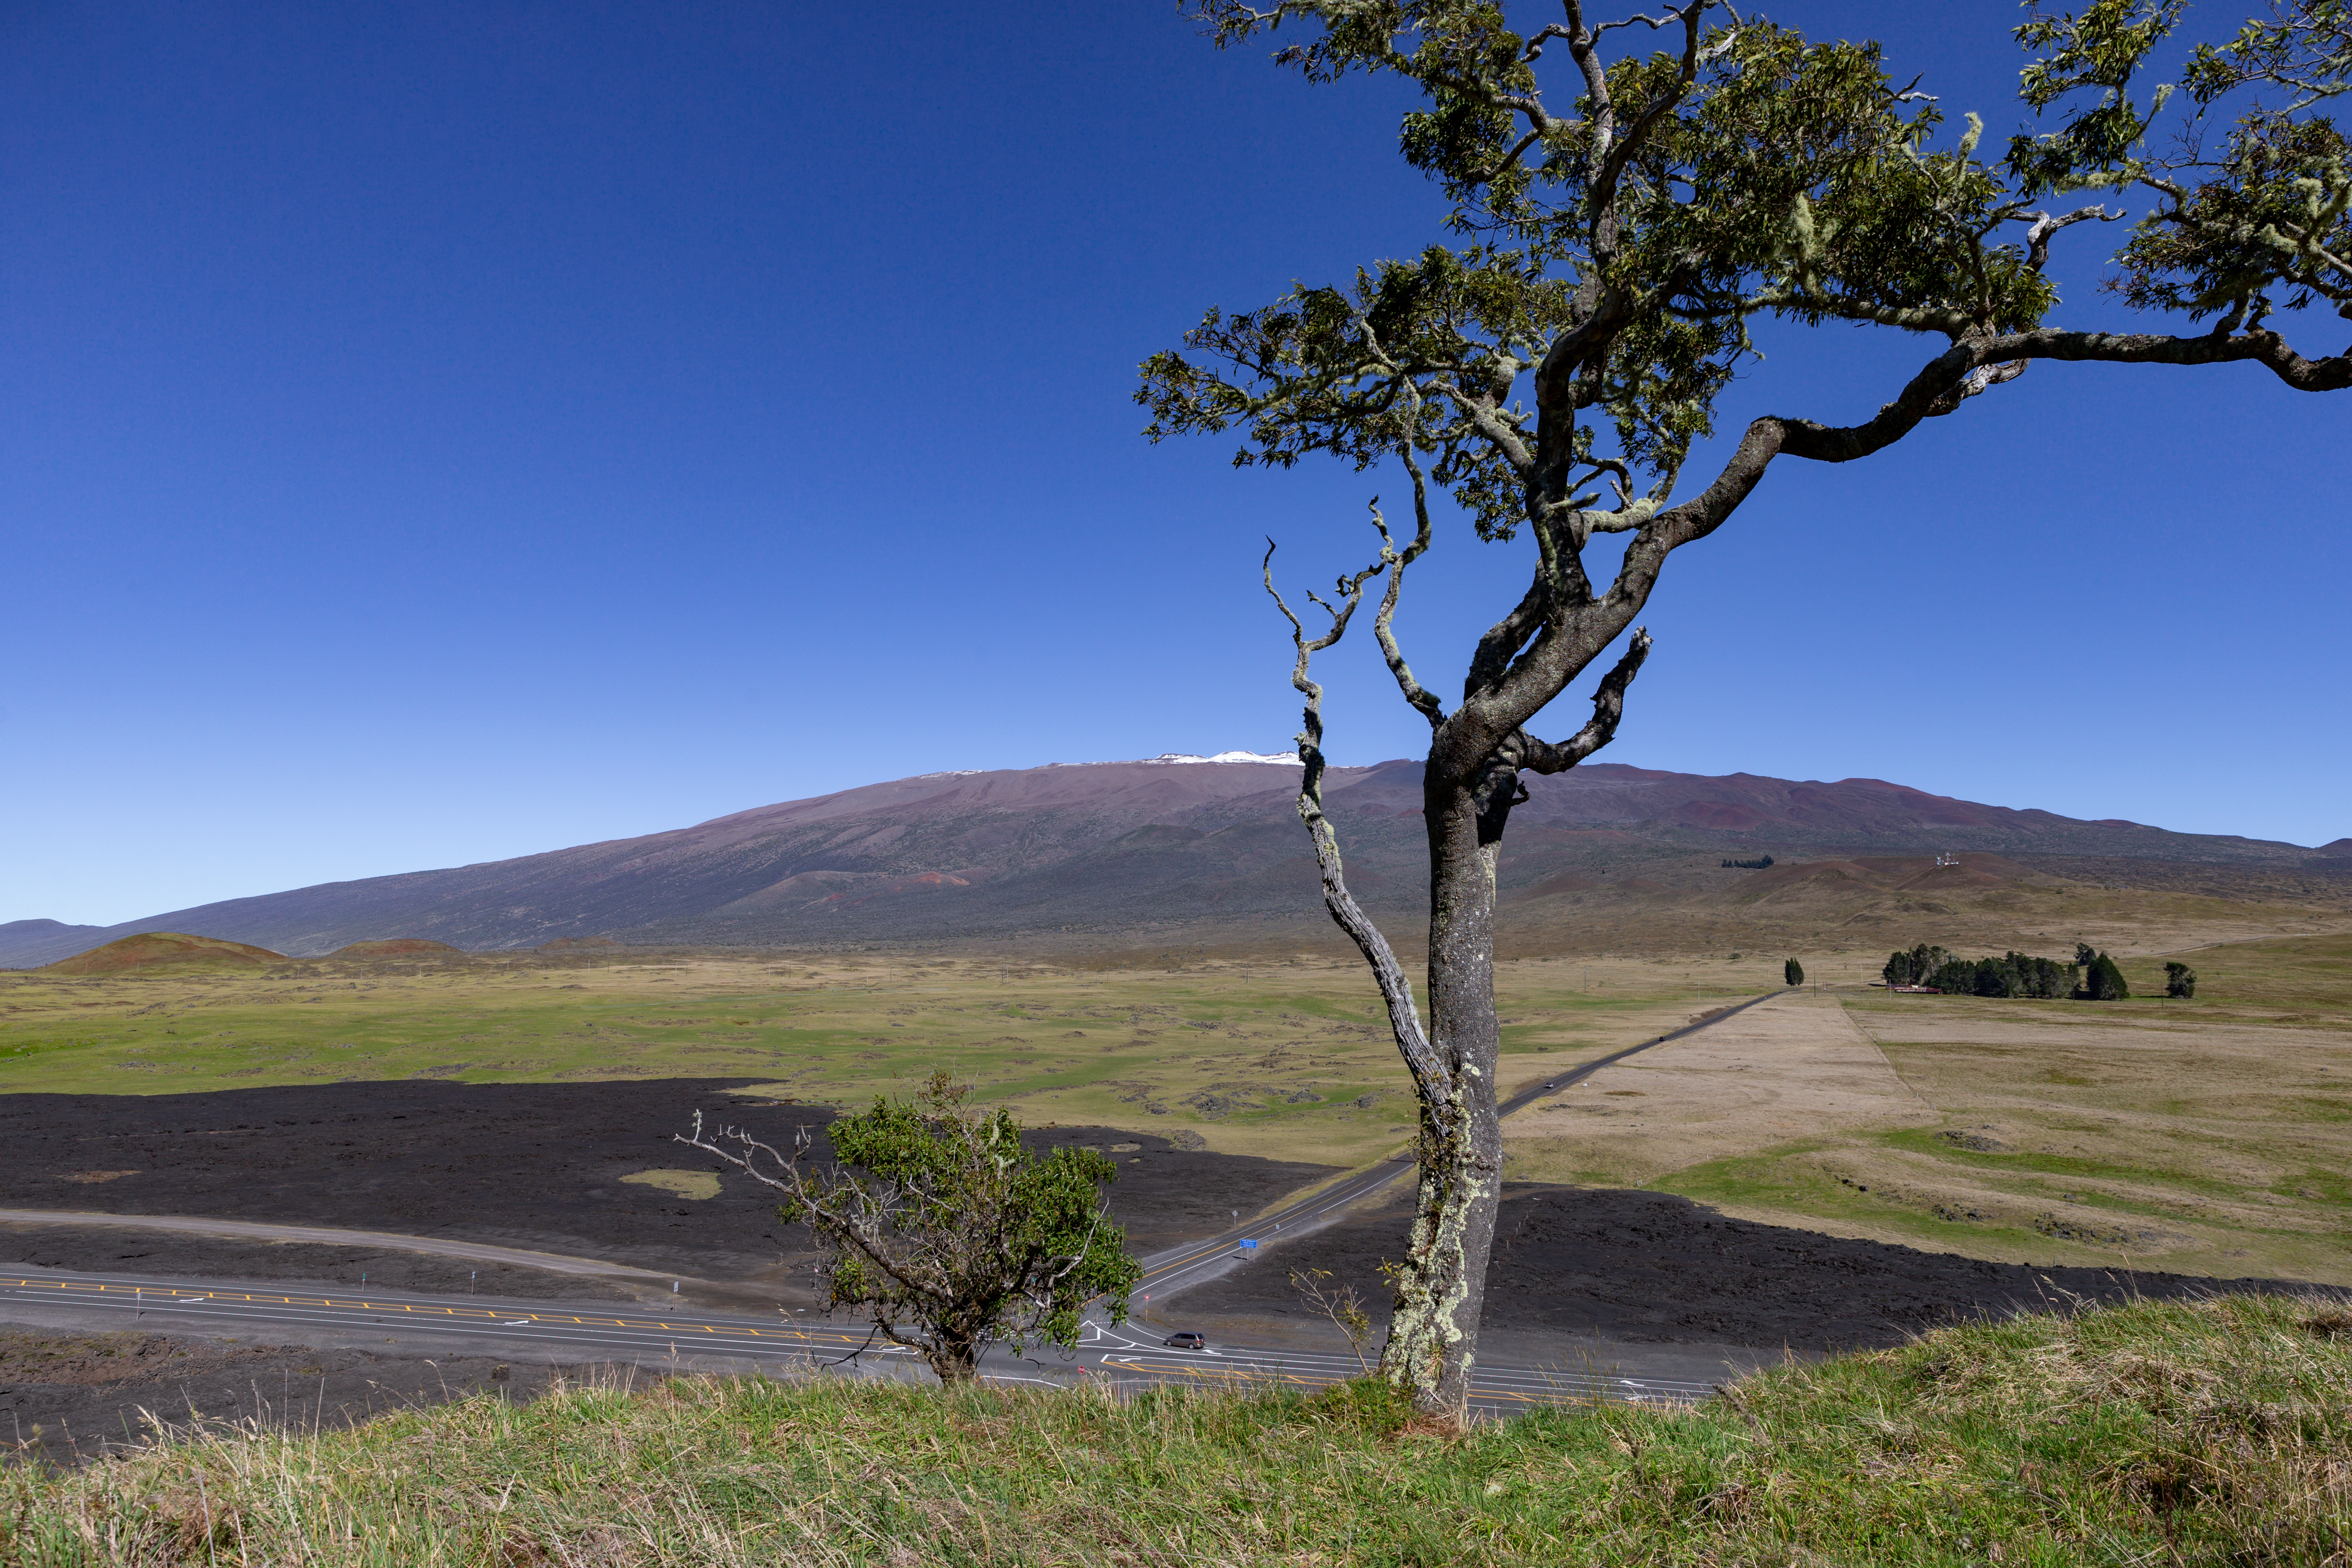

Maunakea

Maunakea, with a light dusting of snow, rising above the Daniel K. Inouye Highway (Saddle road), as seen from Kipuka Pu'u Huluhulu after a winter storm in December of 2016.

Credit: International Gemini Observatory/NSF NOIRLab/AURA/J. Pollard